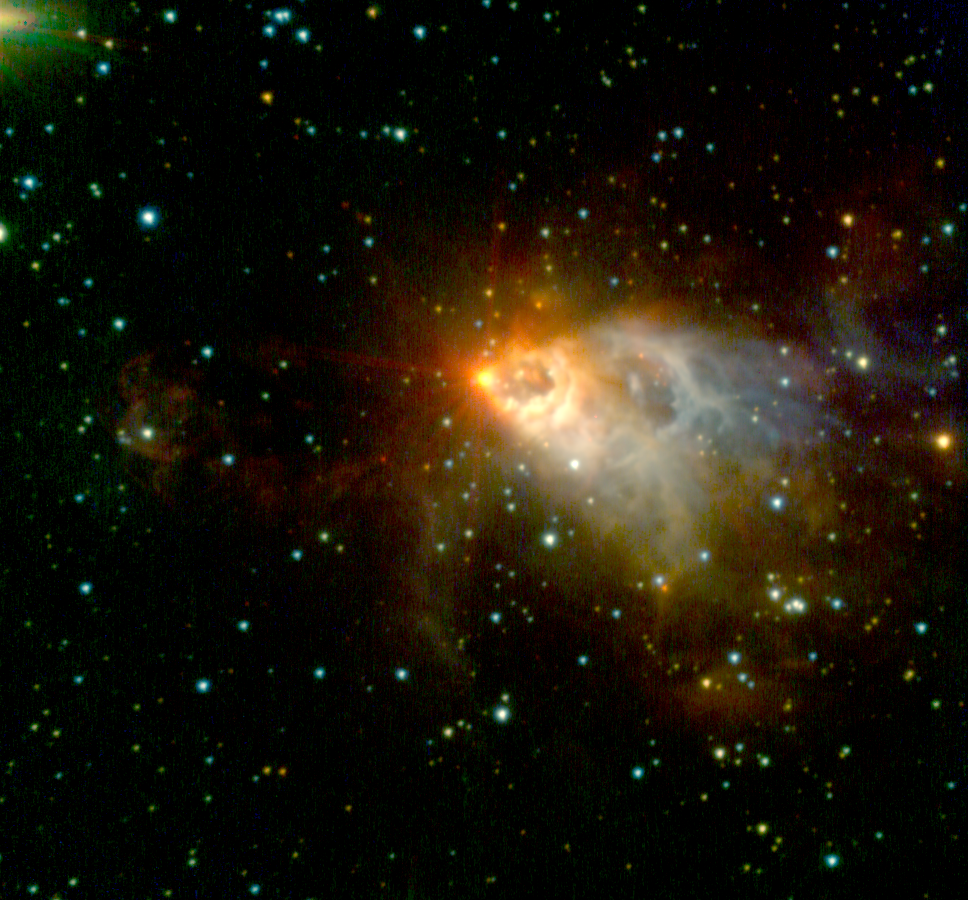

Stellar Gusts From AFGL 2591

AFGL 2591 is located within the Milky Way more than 3,000 light-years from Earth, in the constellation of Cygnus. Over the course of the last few thousand years, it has created a vast expanding nebula larger than 500 times the diameter of our solar system. The star is at least 10 times the size of the Sun, and over 20,000 times as bright, but perhaps only one million years old. The wispy white and blue structure in the expanding nebula to the right of the young star is a huge outflow of gas and dust driven by the infall of material onto the star's surface. Gemini scientists believe that the outflow is likely occurring symmetrically around the star - a second giant-sized expanding nebula to the left of the star is hidden from view by a dense and extensive disk (or torus) of material encircling AFGL 2591.

Credit: International Gemini Observatory